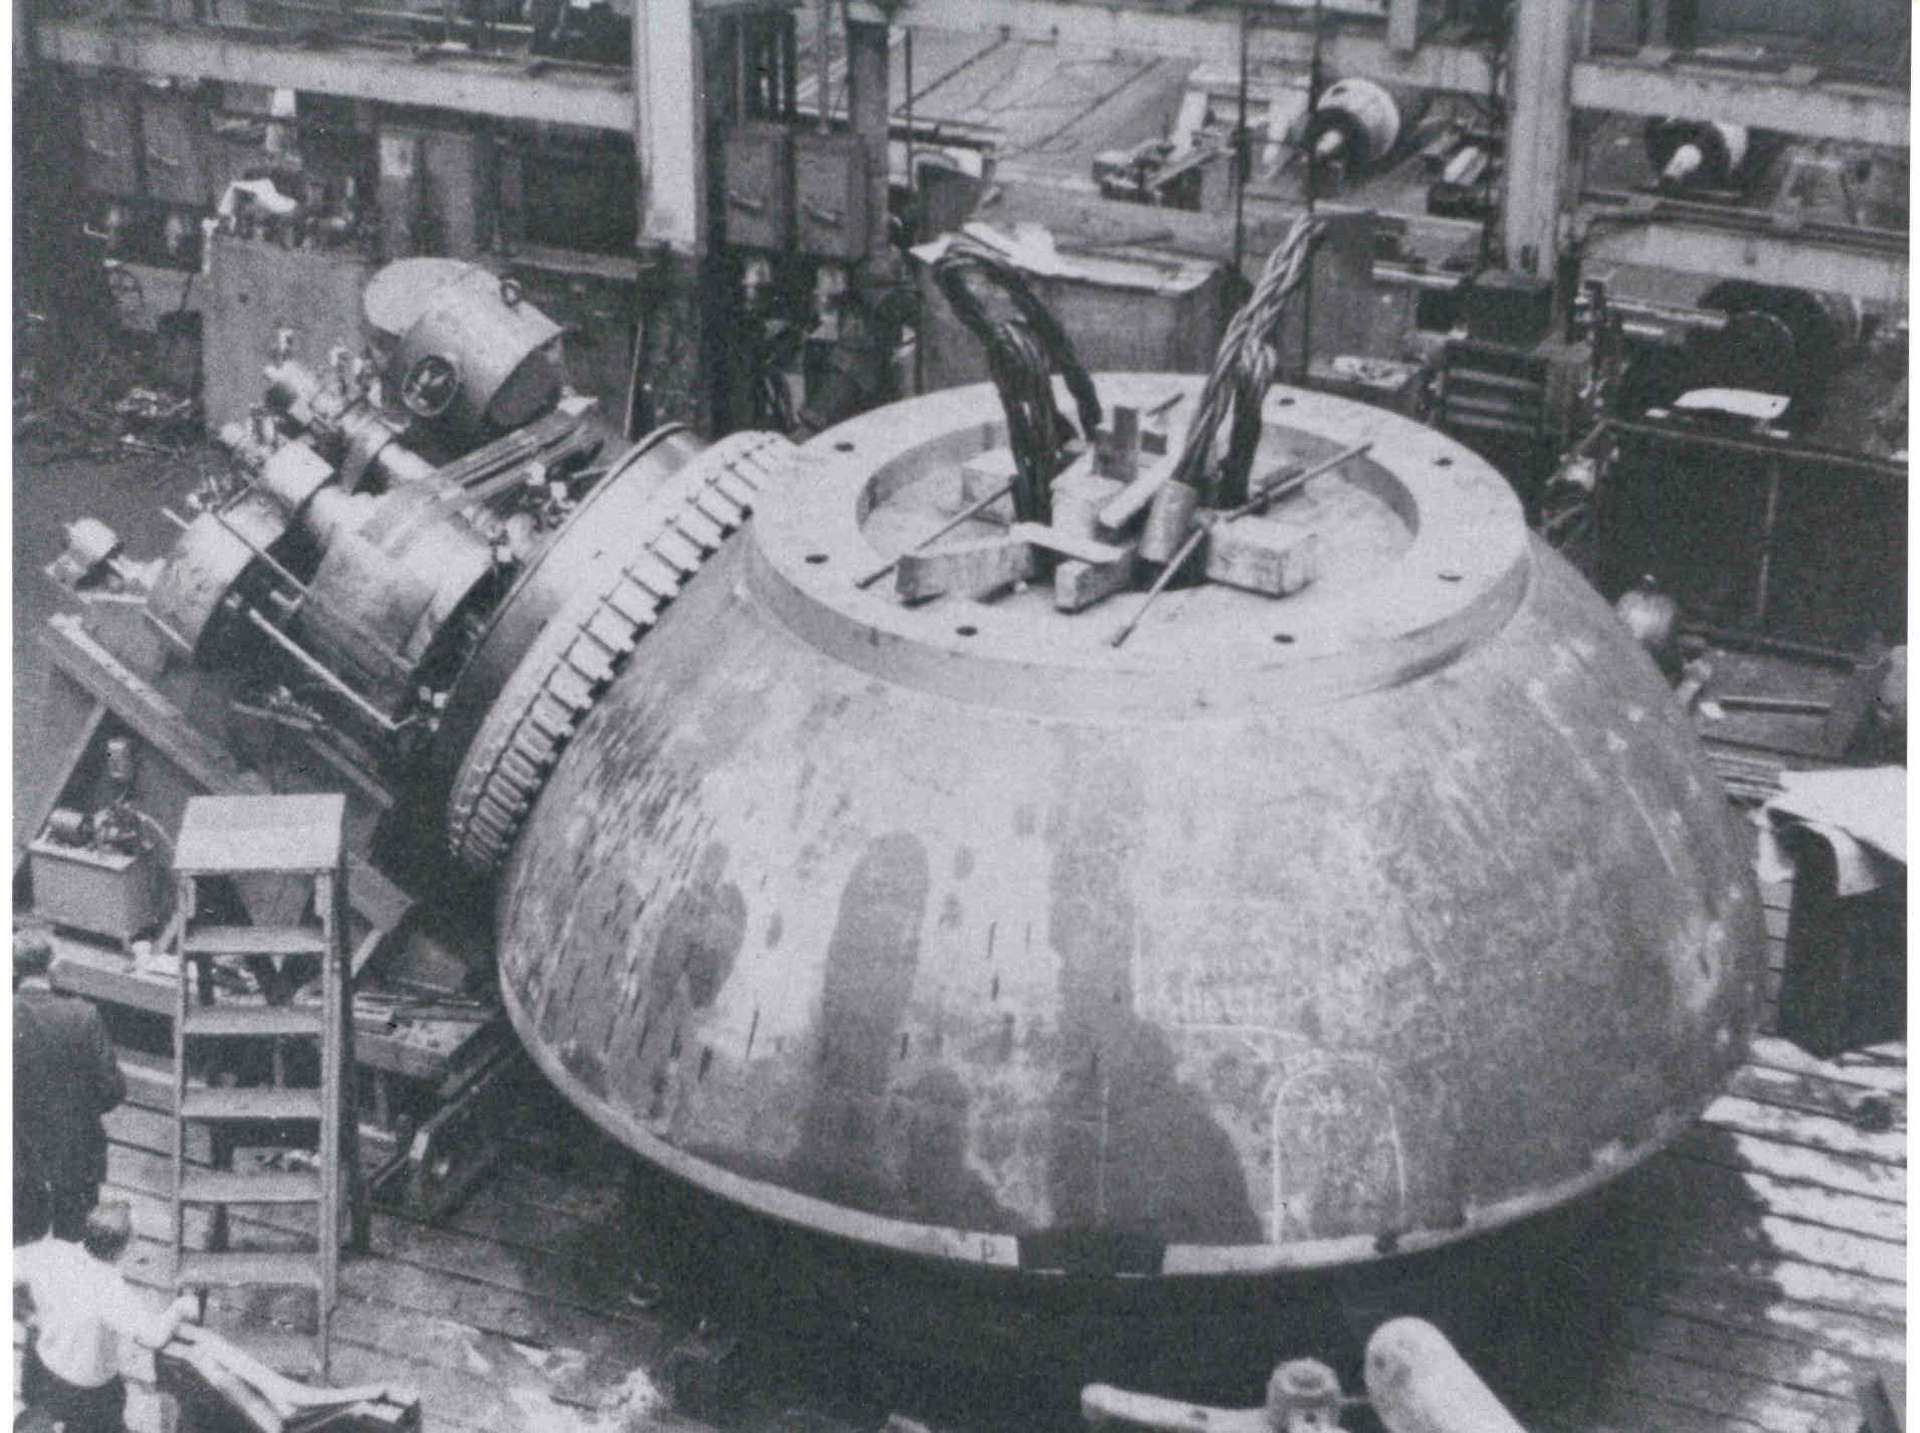

Gem in the Rough

This 17.5-foot hemispherical piece is the structural heart of the 140-foot (43-meter) telescope in Green Bank, West Virginia. It supports the full rotating weight of 2700 tons on the .005-inch thick oil film between it and the main hydrostatic pad supports. Cast by General Steel Industries, it weighs in excess of 150 tons-- one of the largest steel castings ever poured, certainly the largest ever cast of 3.5% nickel. Its size was limited by the small country railways and tunnels between its casting site in Eddystone, Pennsylvania and the Green Bank site.

Credit: NRAO/AUI/NSF